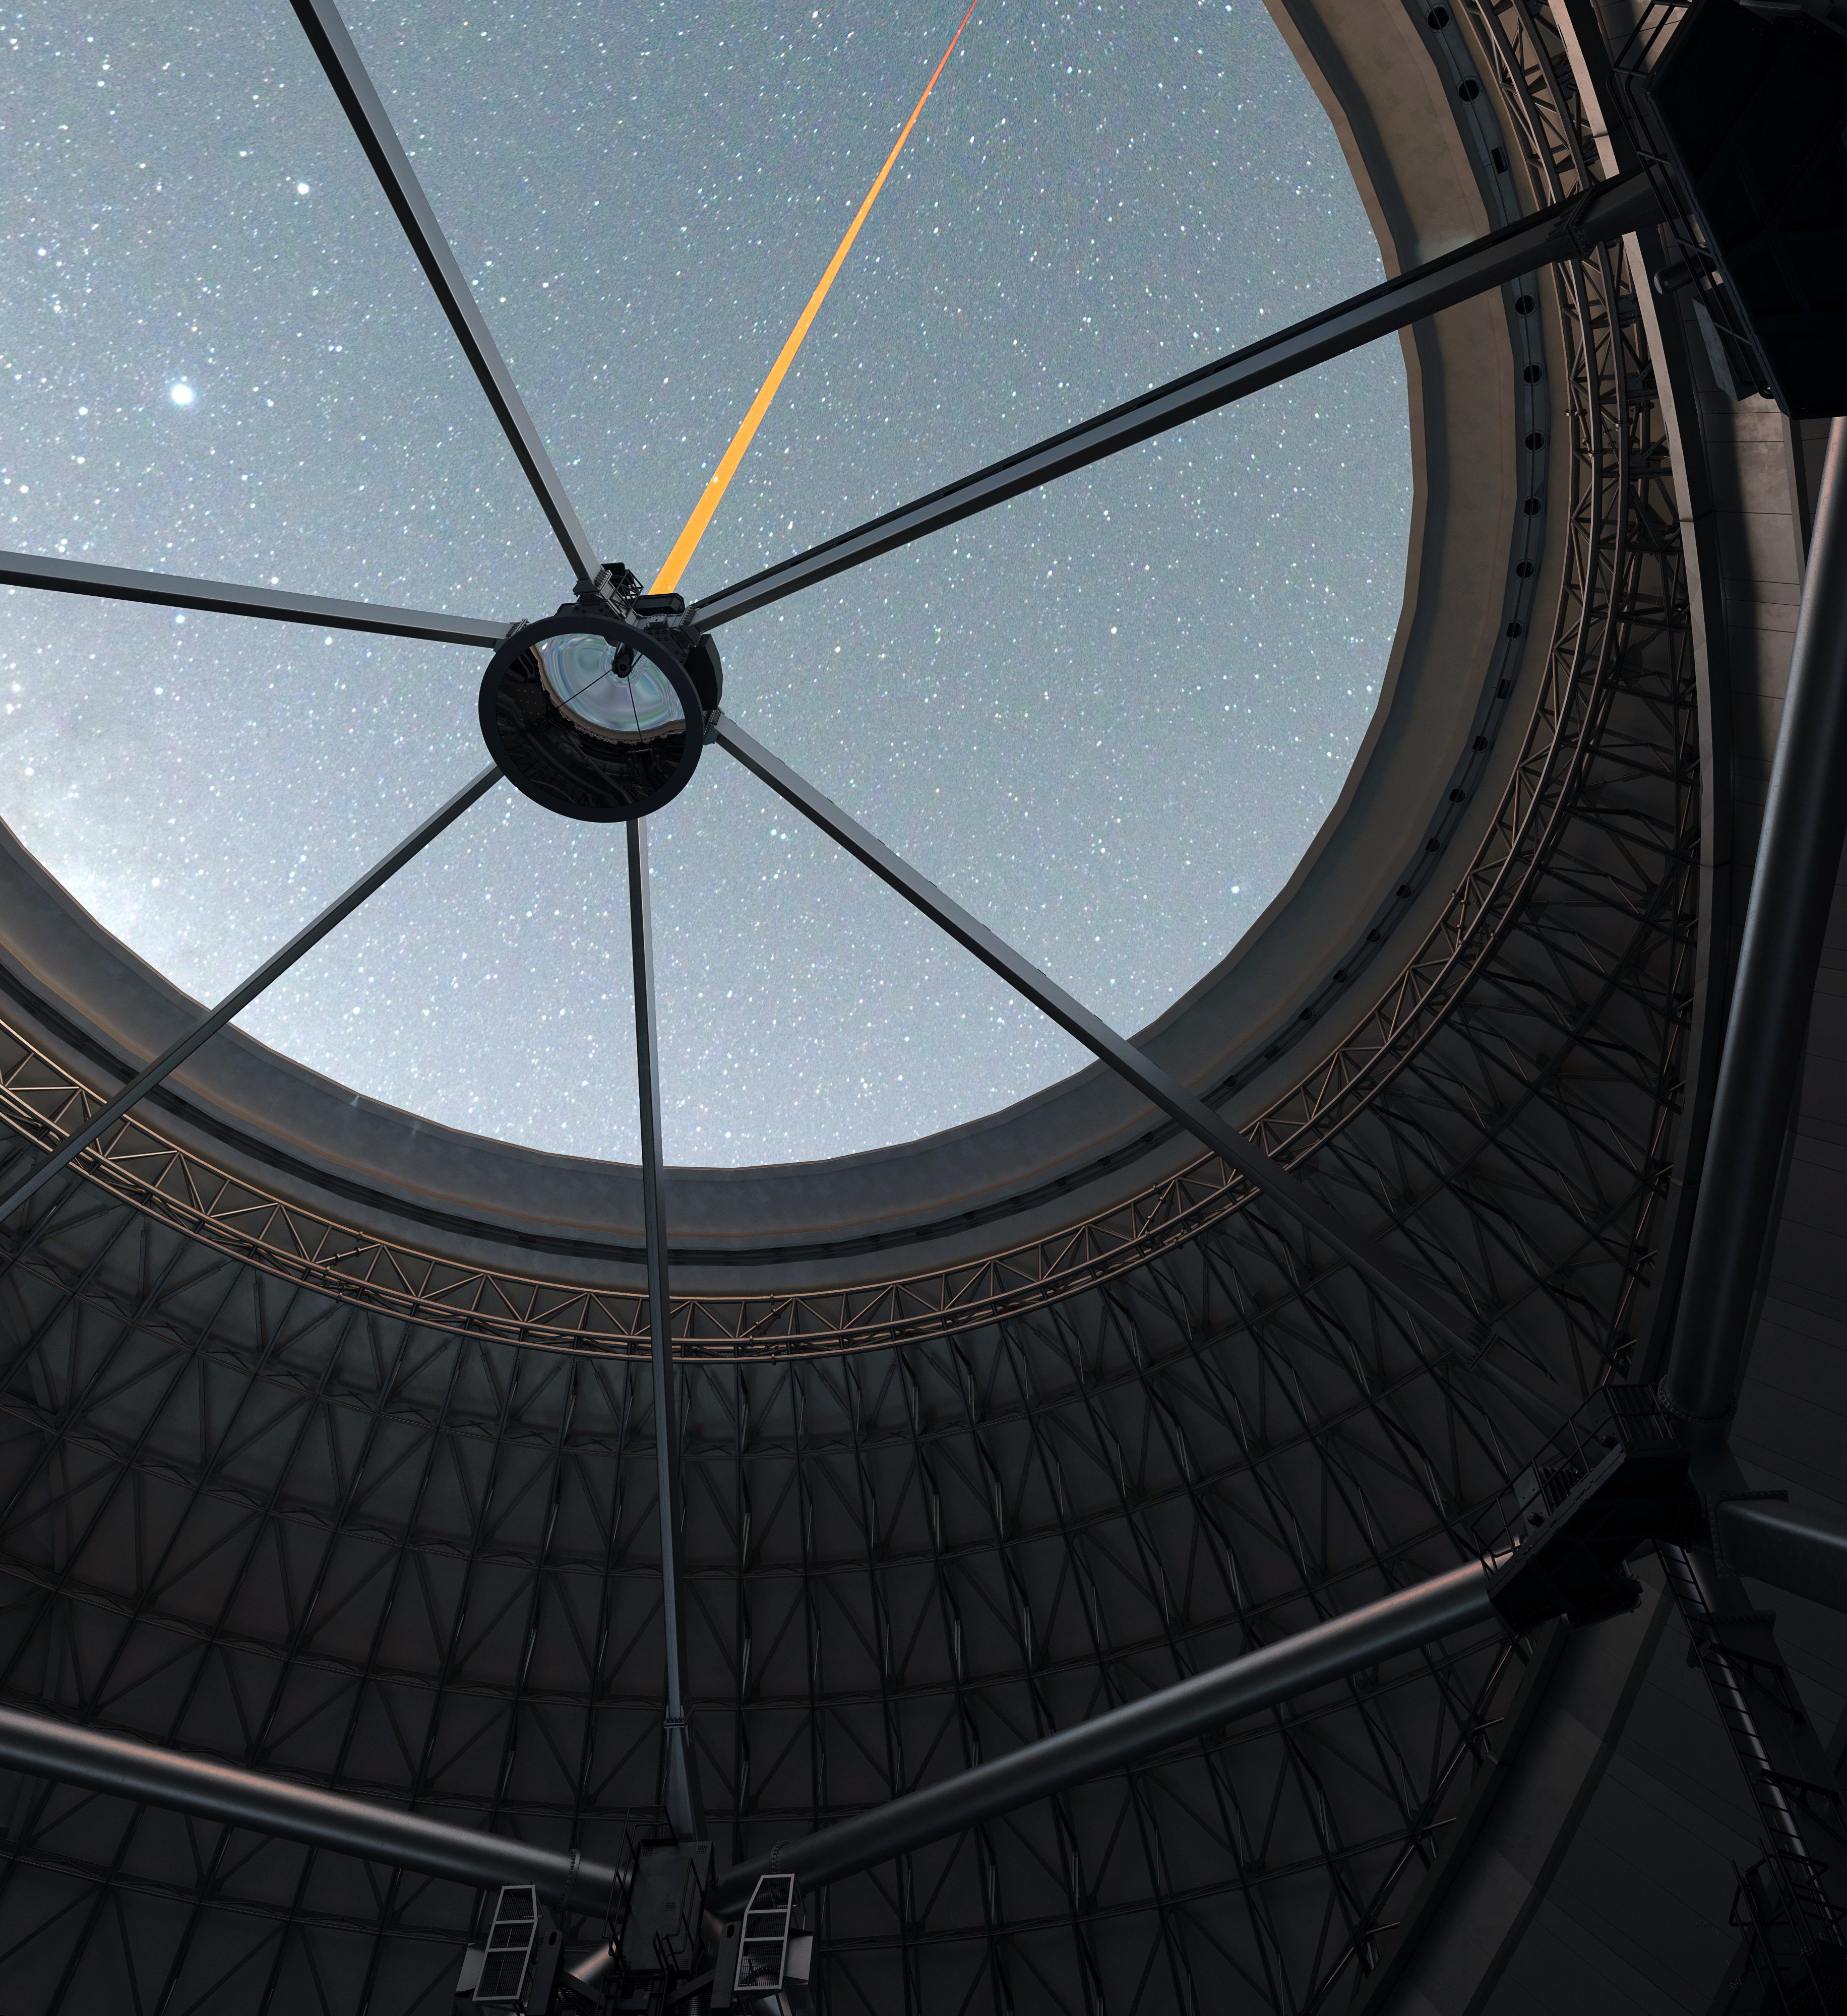

Inside the Thirty Meter Telescope

Artist impression of the view inside the Thirty Meter Telescope.

Credit: TMT International Observatory